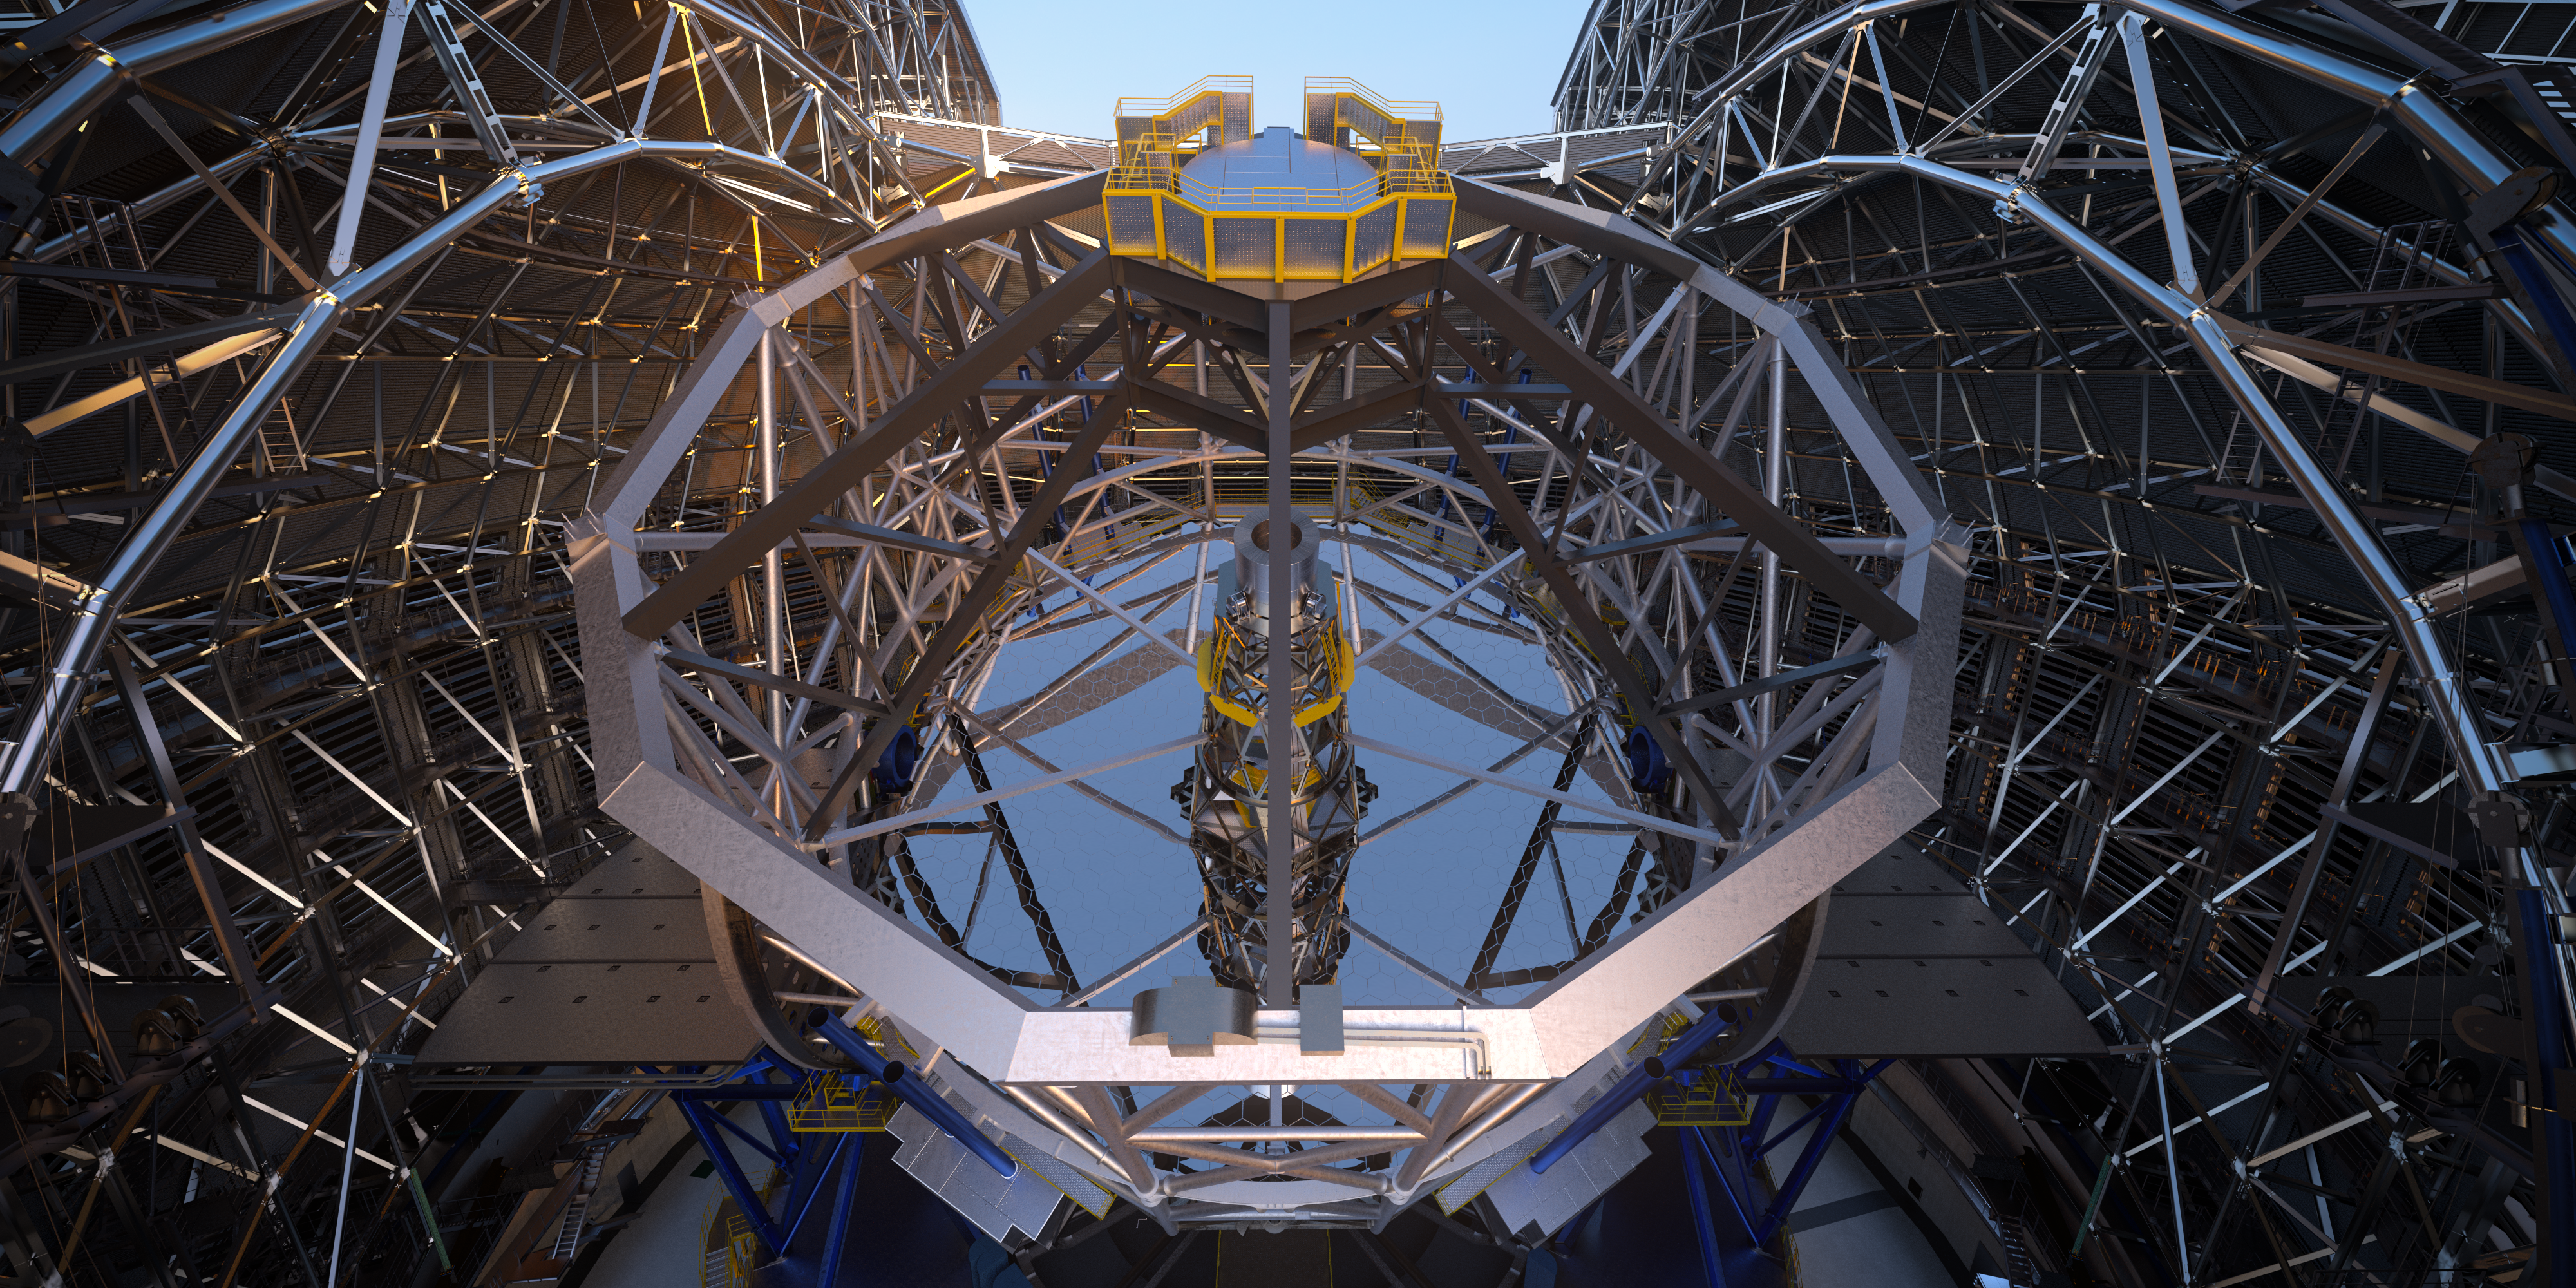

Hanging high above: the ELT’s secondary mirror

The innovative five-mirror design of the Extremely Large Telescope requires the largest ever secondary mirror with a 4.2-metre diameter. The secondary mirror together with its support system will weigh 12 tonnes and will hang upside down high above the 39-metre primary mirror, shown at the centre of the image. With the telescope pointing straight up, the top of the secondary mirror support will be 60 metres above the ground. Creating such a large convex mirror is an incredible engineering challenge and required years of planning and precision manufacturing.

Credit: ESO